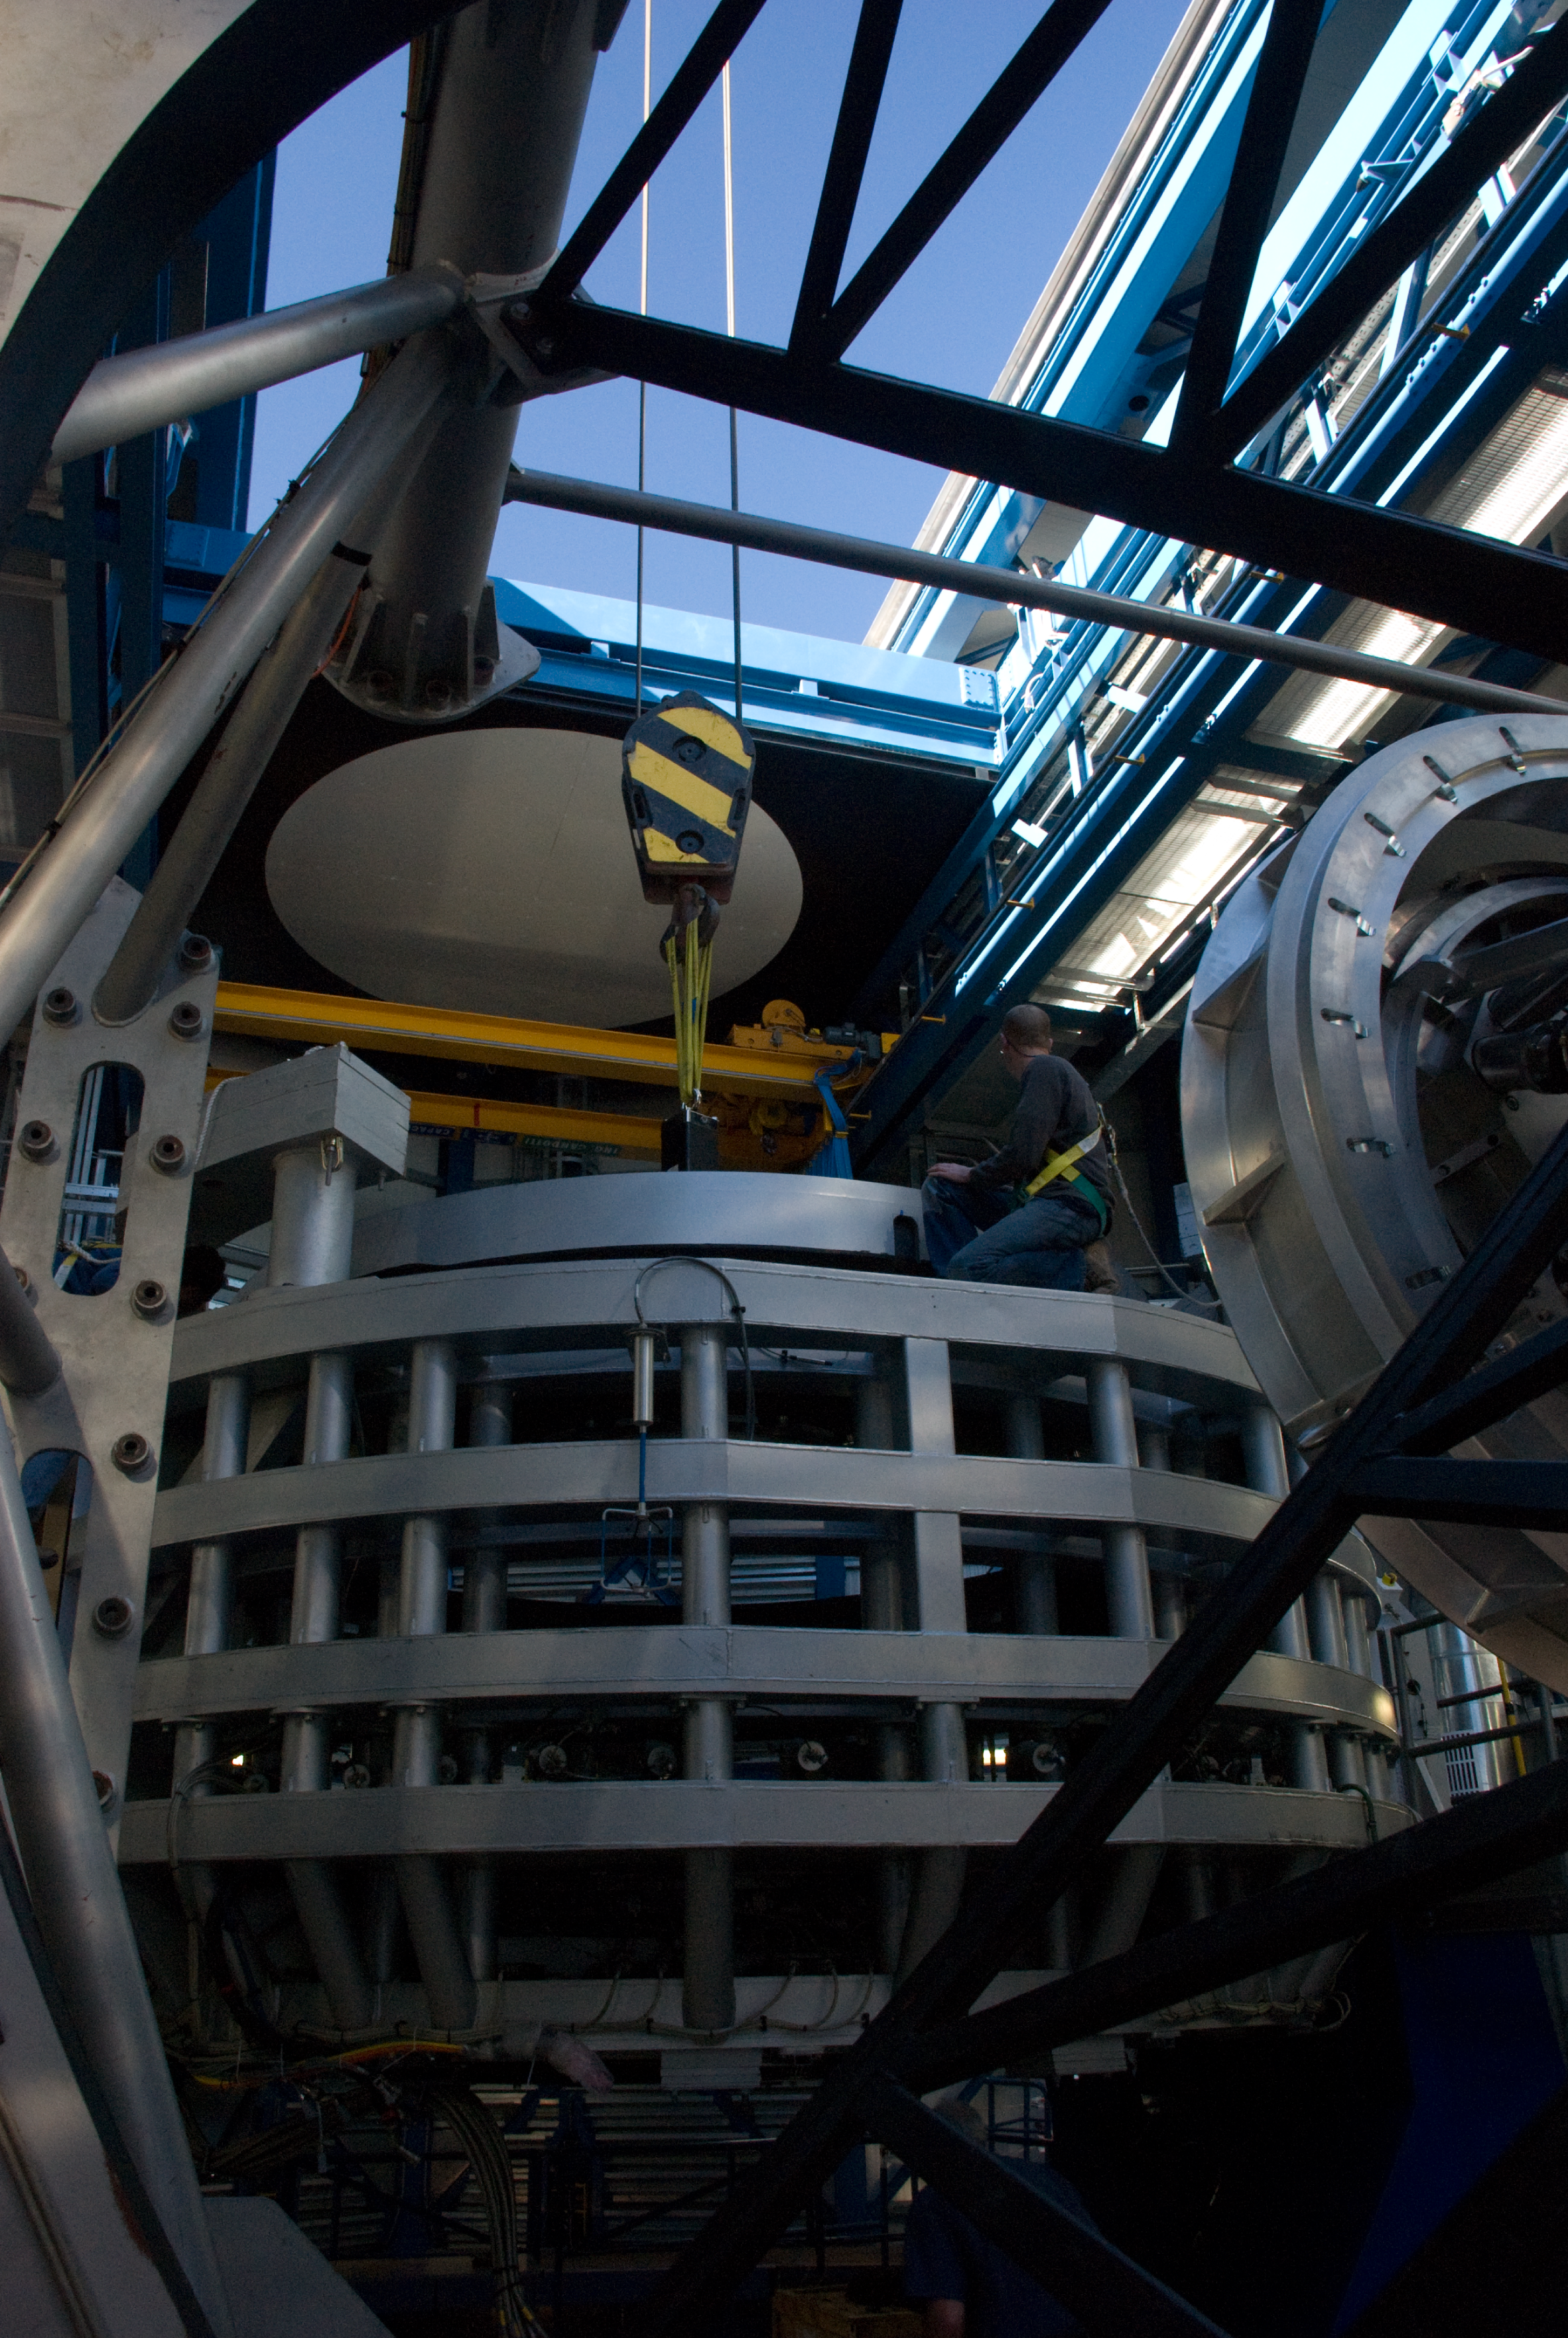

Installing the VISTA mirror

A 4.1-metre diameter primary mirror, a vital part of the world''s newest and fastest survey telescope, VISTA (the Visible and Infrared Survey Telescope for Astronomy) has been delivered to its new mountaintop home at Cerro Paranal, Chile. The mirror arrived over the Easter weekend (22 to 23 March 2008) at the Paranal Observatory where the telescope has been assembled at an altitude of 2518m, in Chile's Atacama Desert.

Credit: ESO/H. Boffin